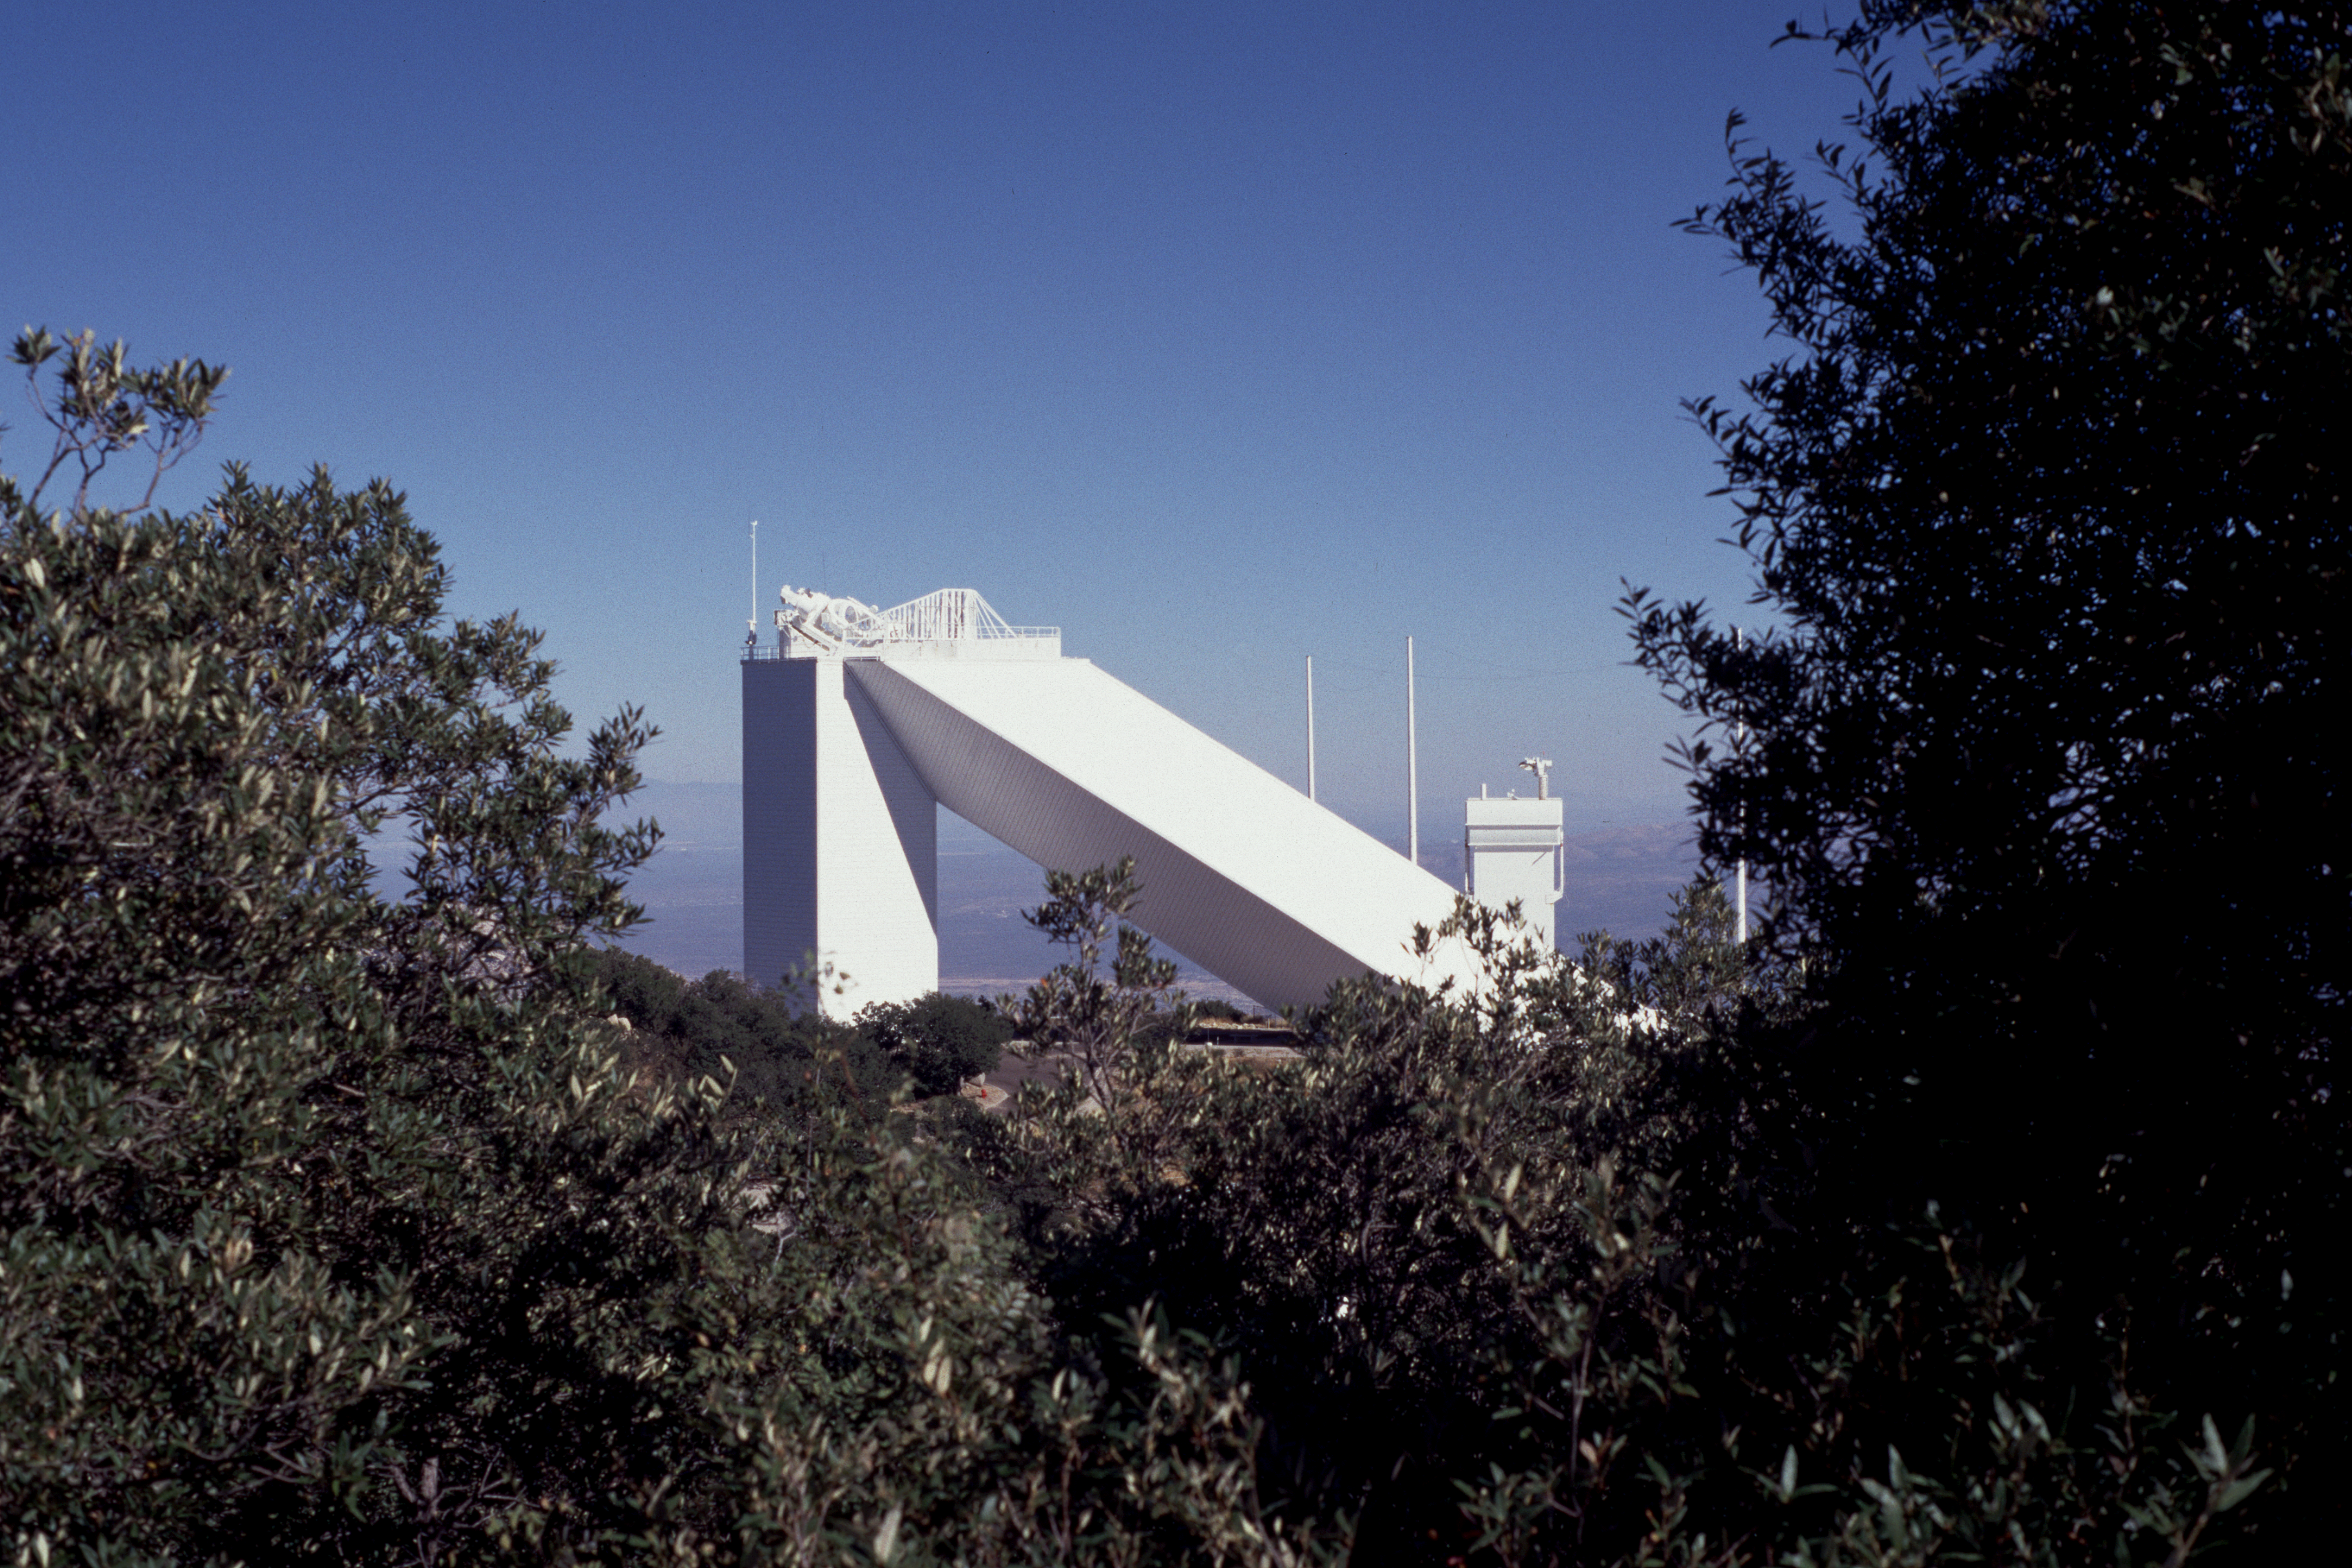

The McMath-Pierce Solar Facility

The McMath-Pierce Solar Facility on Kitt Peak, looking east through the trees.

Credit: NOIRLab/NSF/AURA